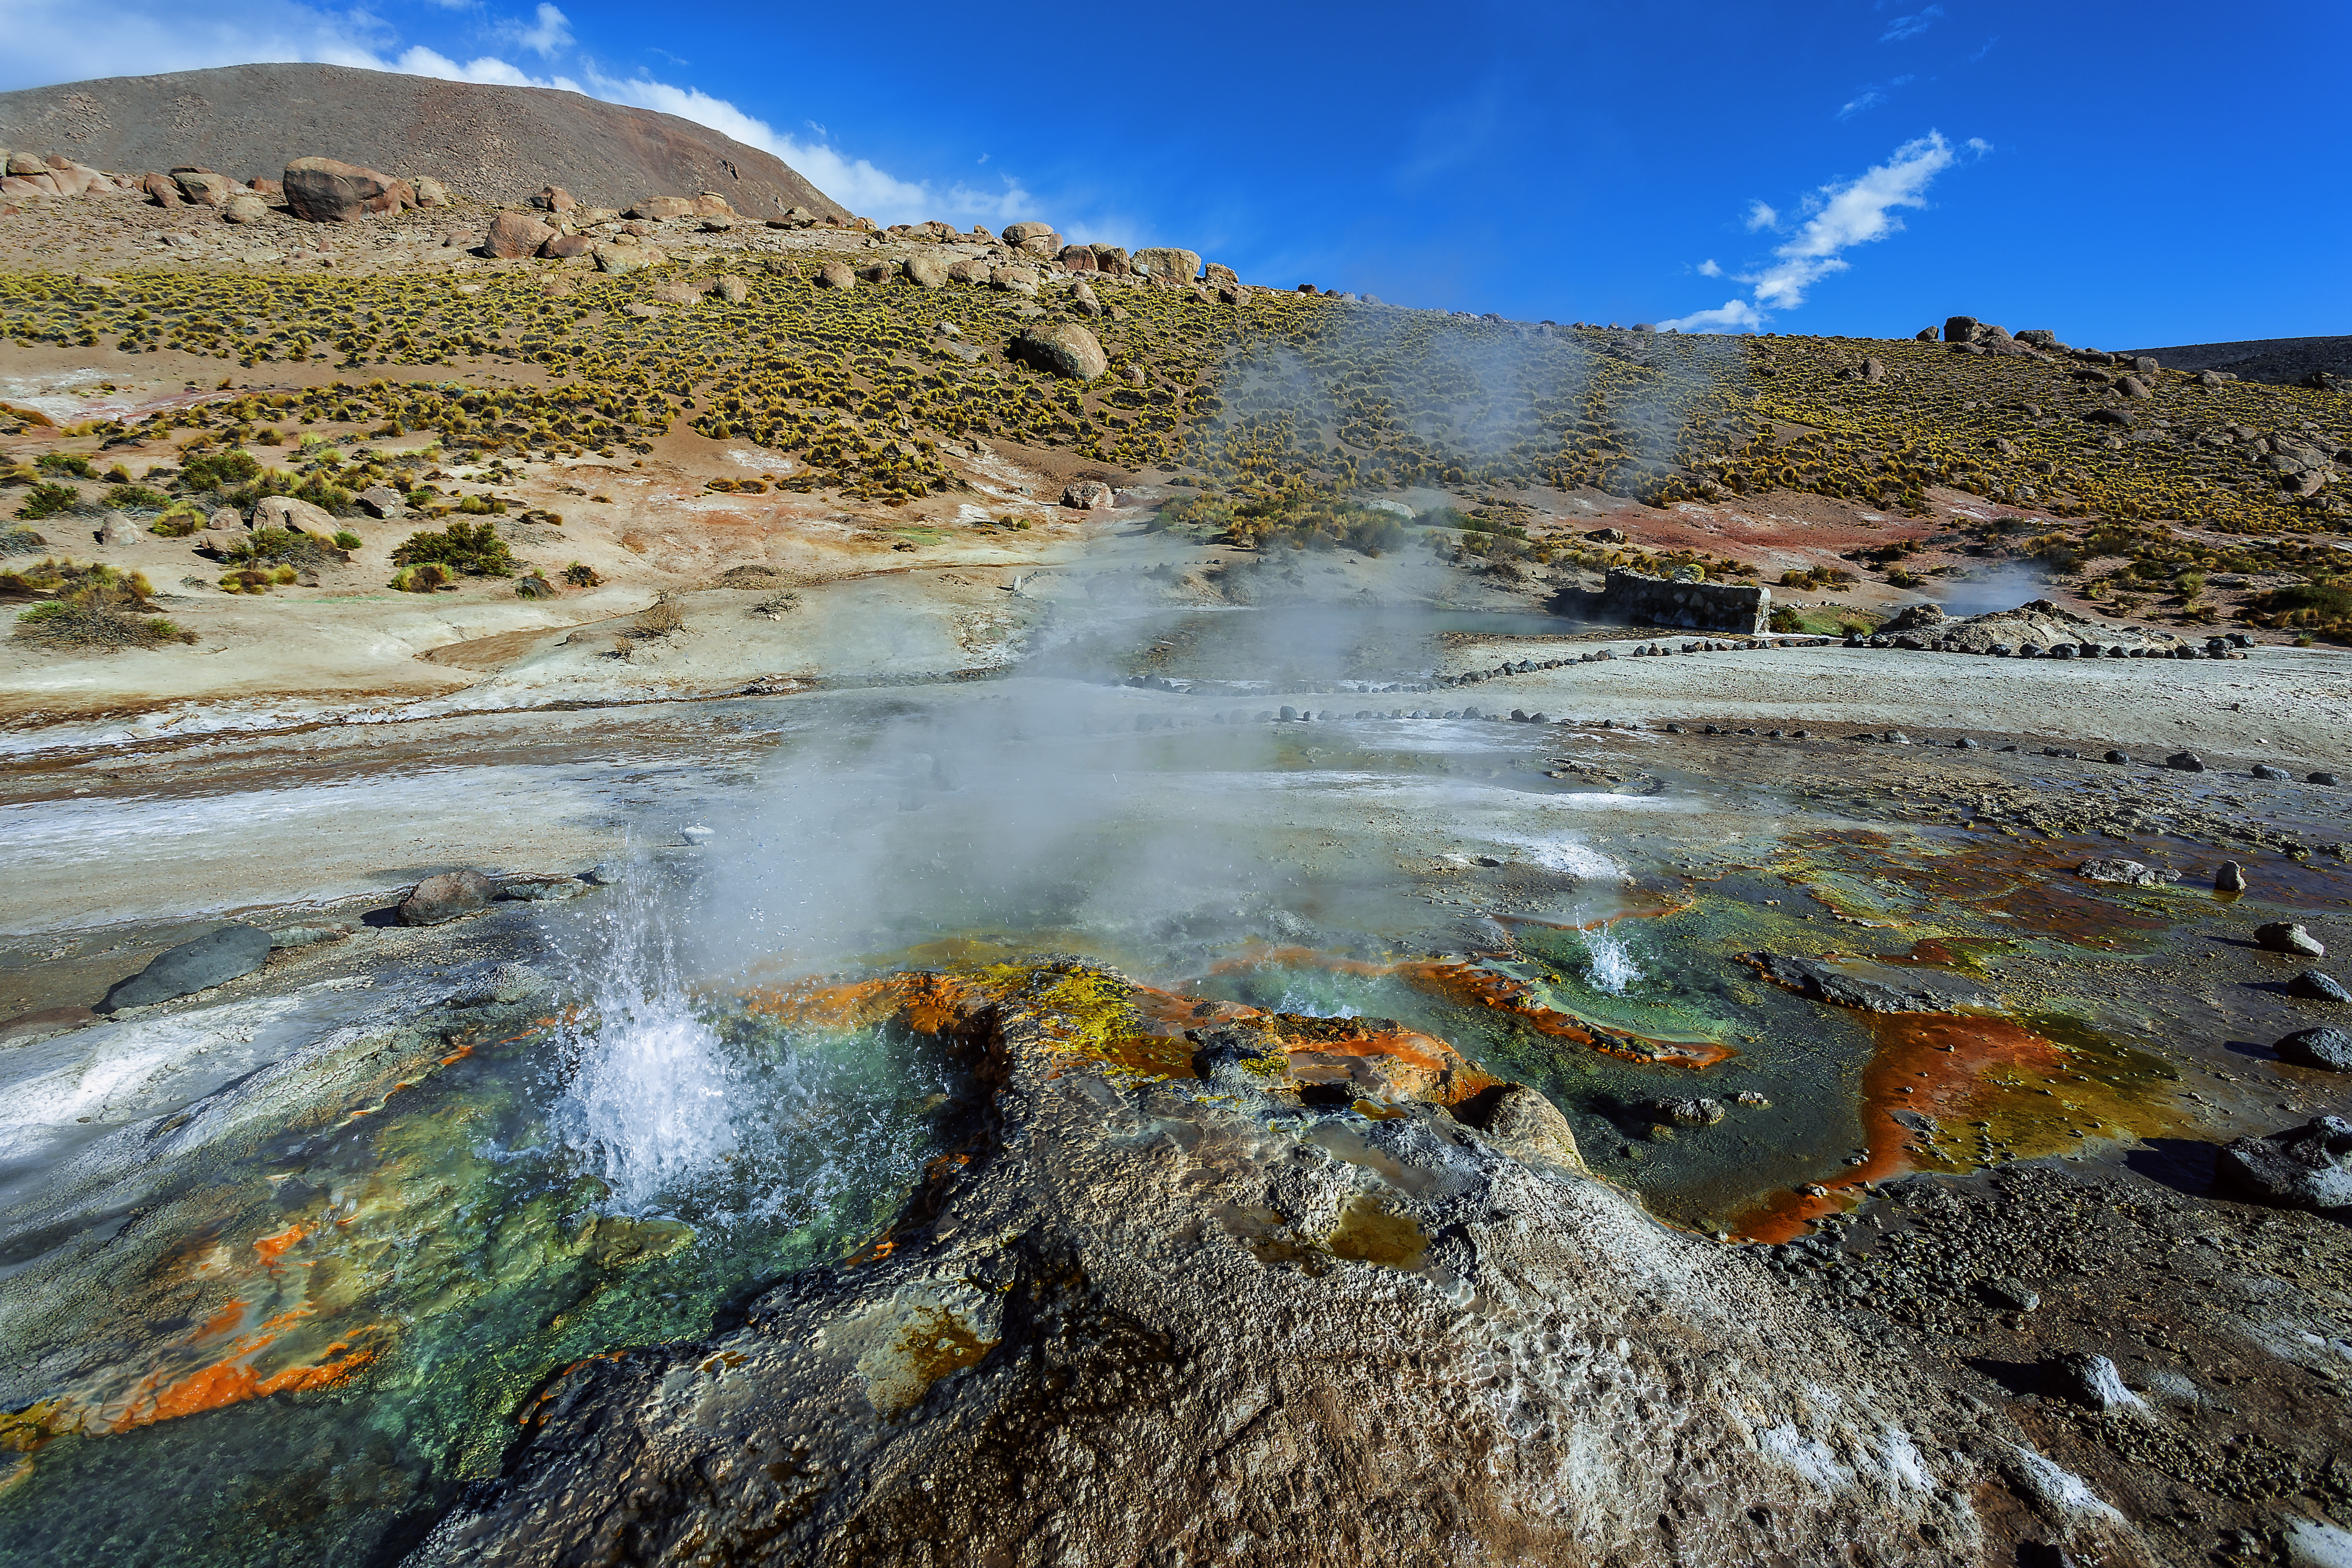

The Geyser El Tatio

El Tatio (the grandfather) is a geyser field located within the Andes Mountains of northern Chile at 4,320 meters above sea level, and at a distance of about 100 kilometers to the ALMA observatory. Within the field about 80 active geysers can be found, making it the largest geyser field in the southern hemisphere.

Credit: A. Duro/ESO